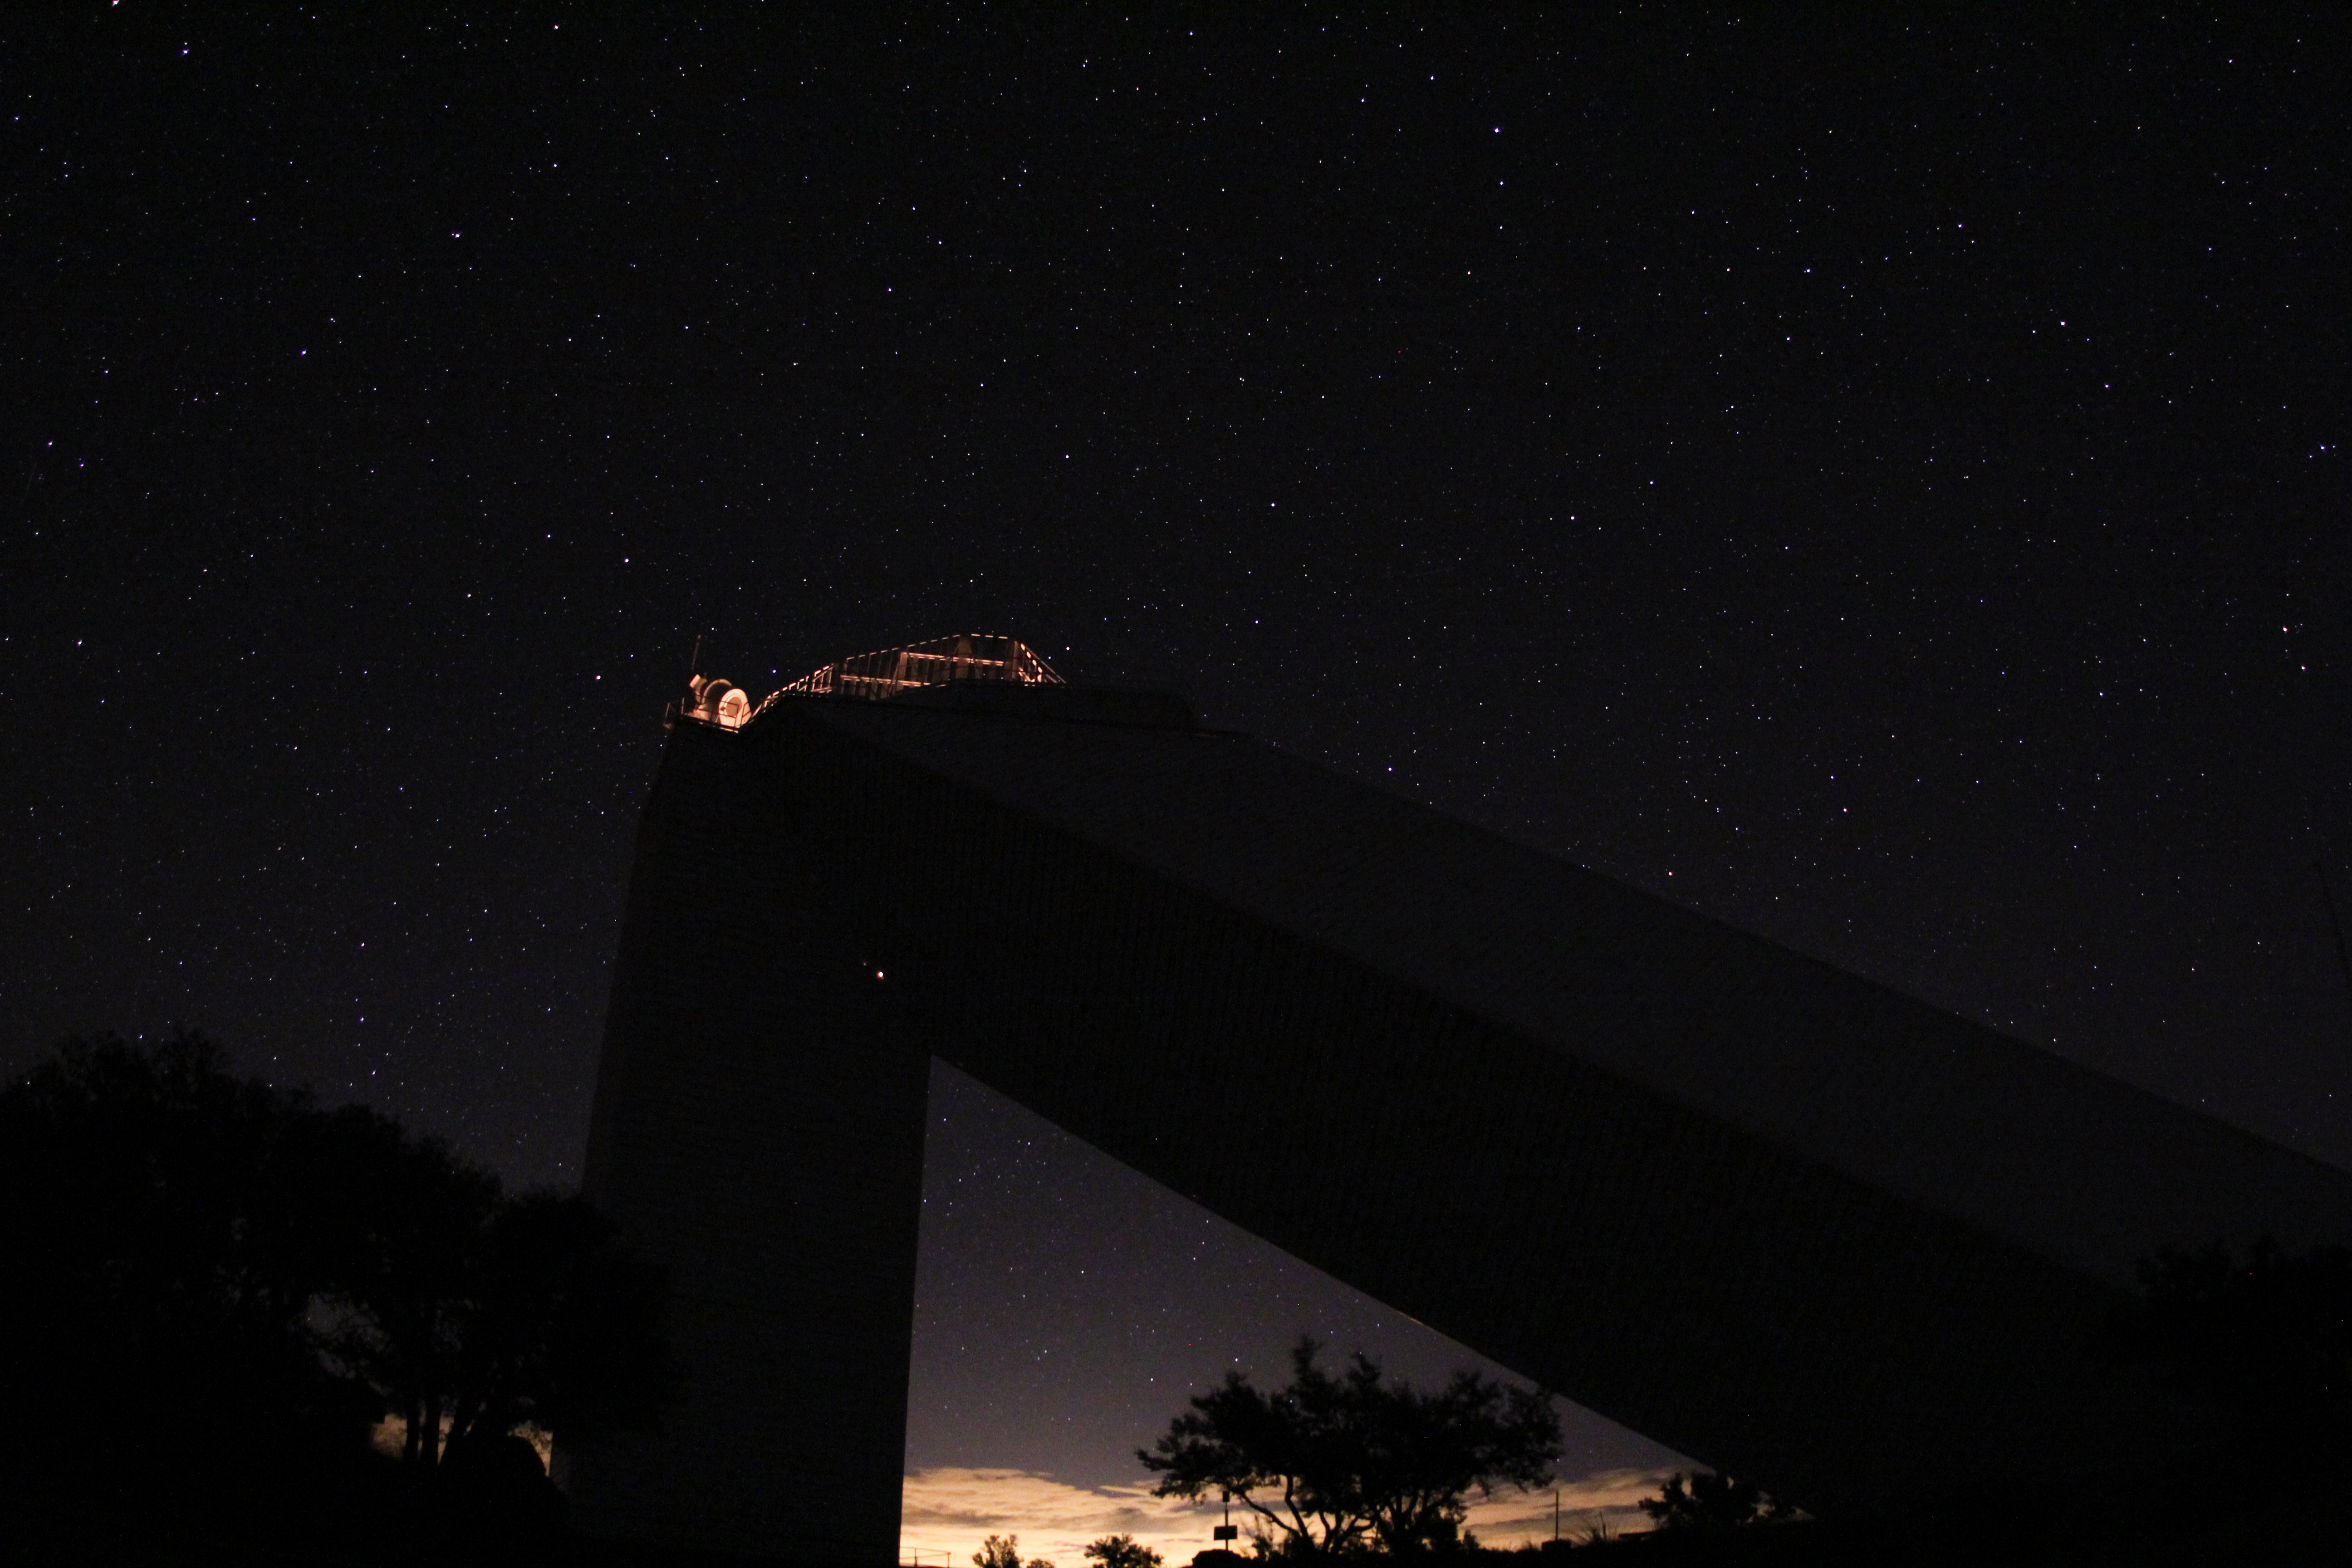

Night sky over the McMath-Pierce Solar Telescope

Night sky over the McMath-Pierce Solar Telescope.

Credit: KPNO/NOIRLab/NSF/AURA/P. Marenfeld